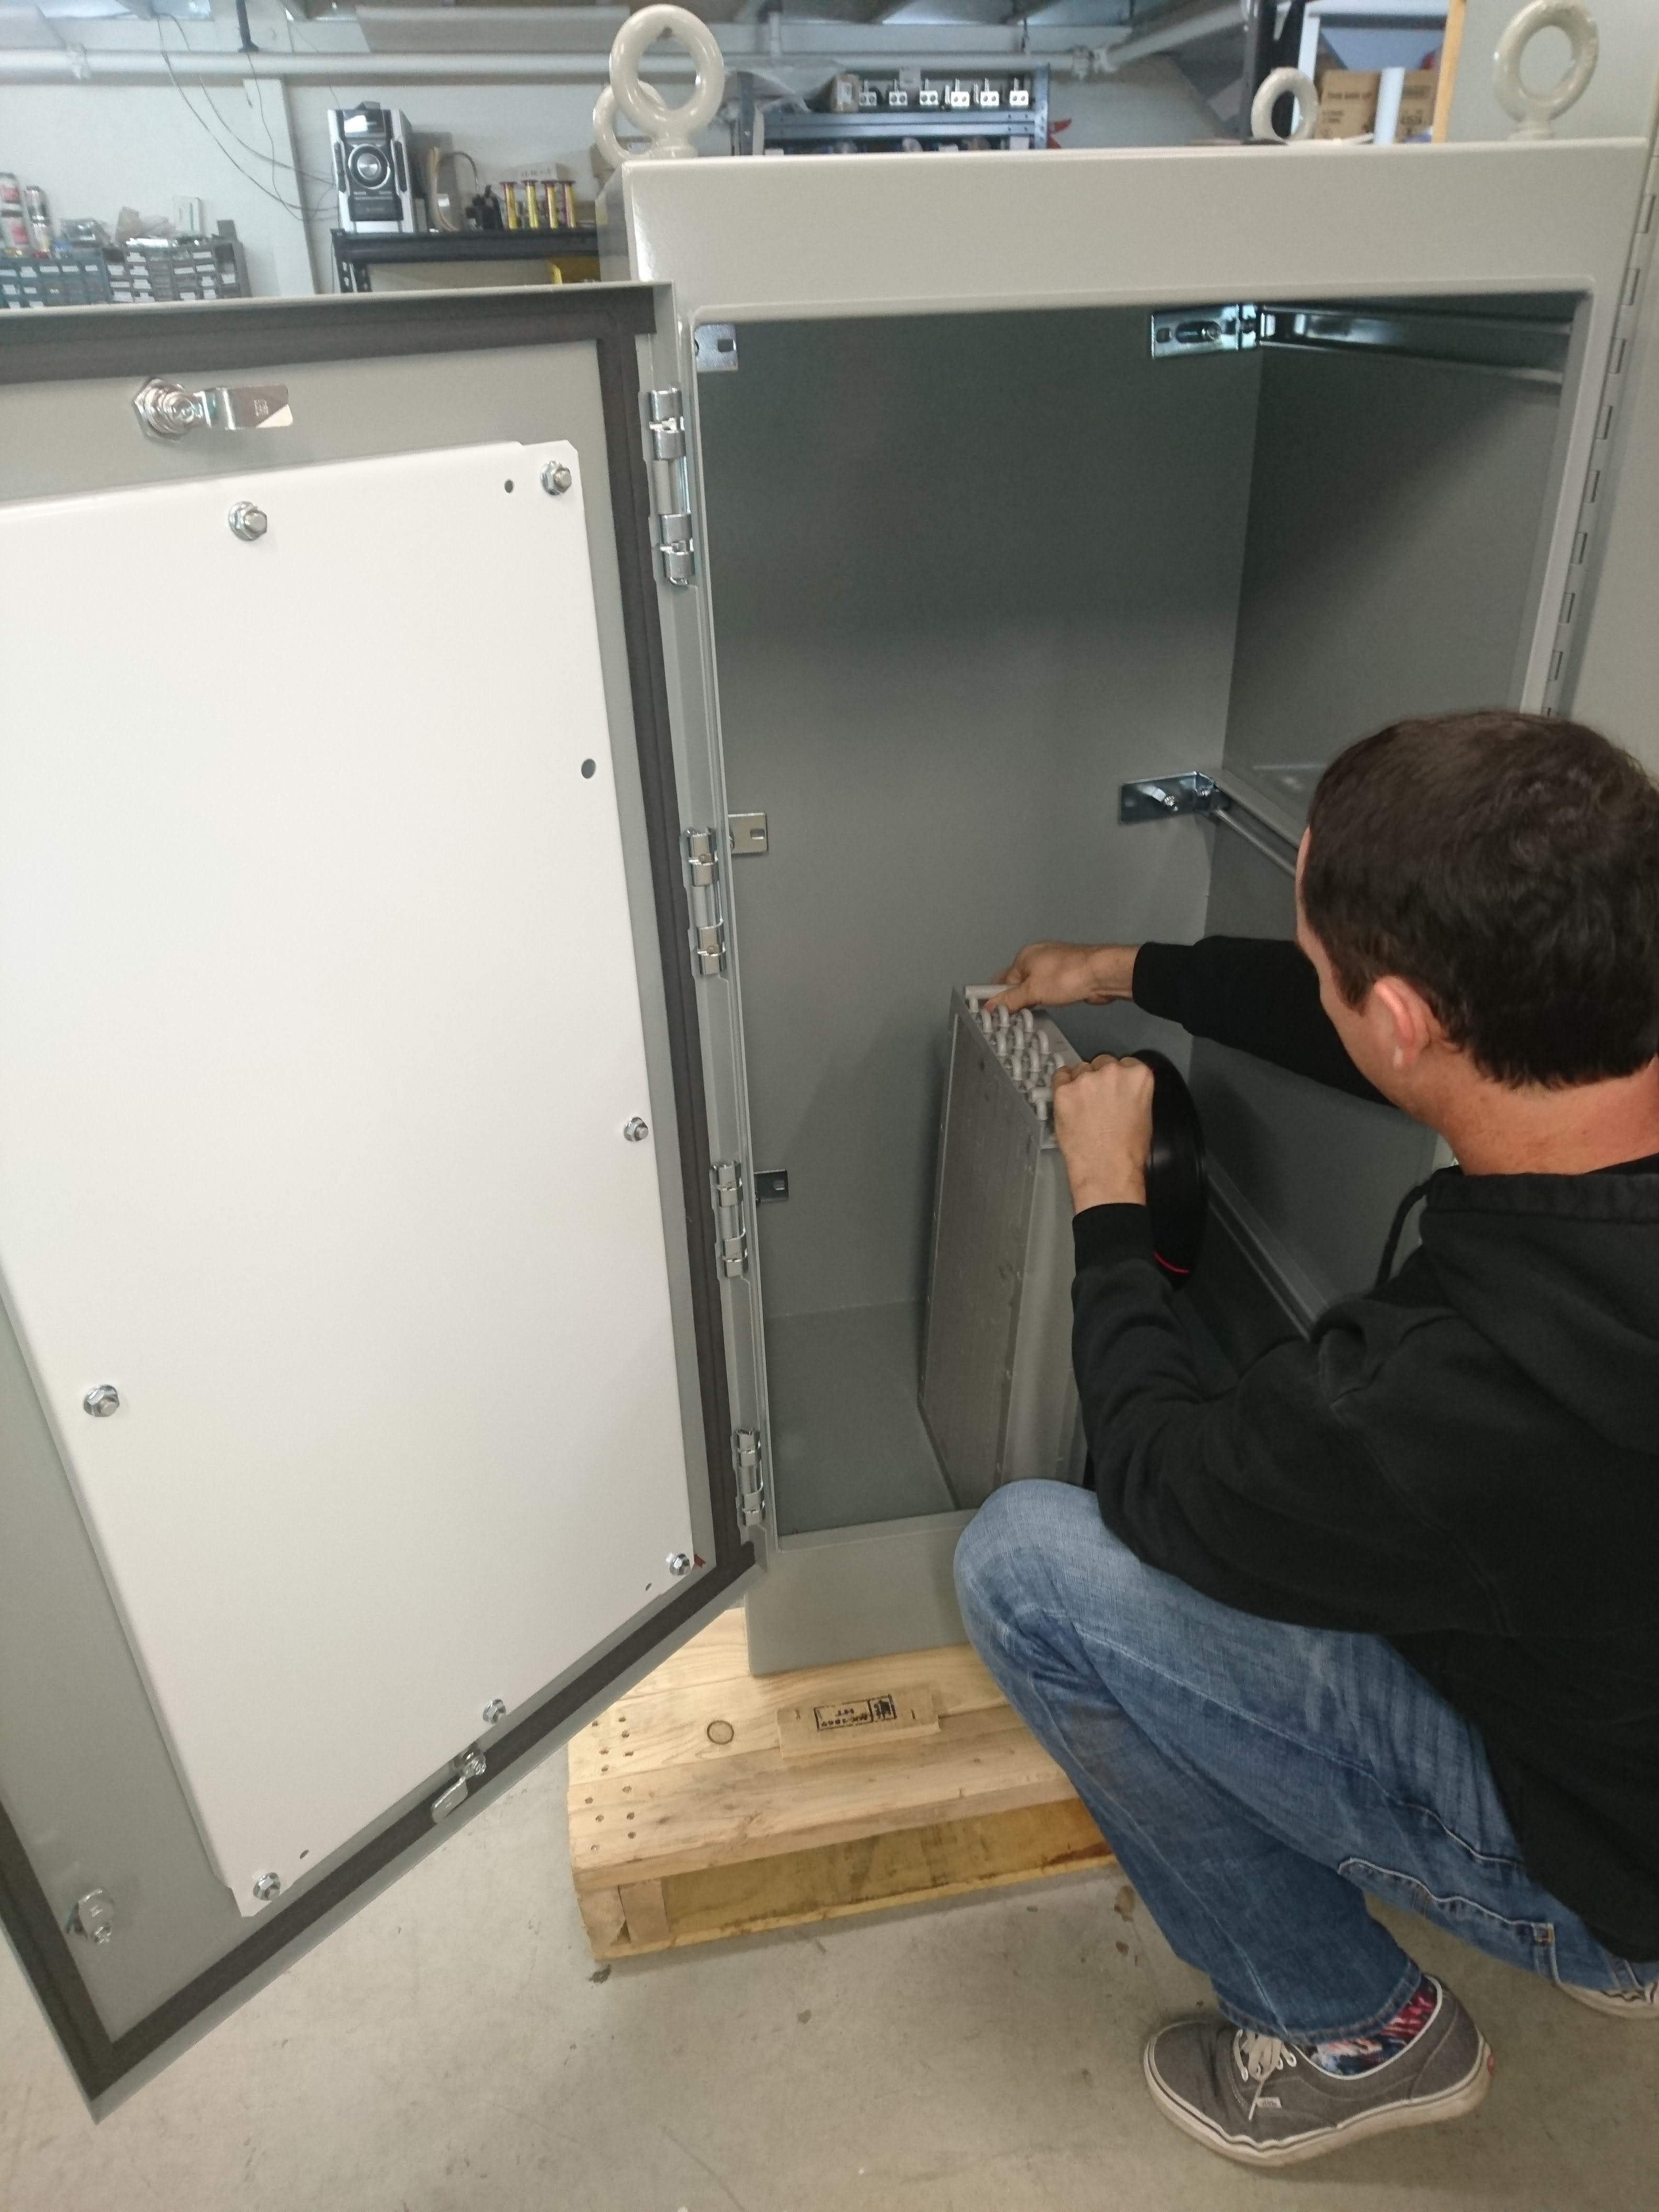

M1M3 Electrical Cabinet Assembly

Construction of the M1M3 Support System Cabinet at vendor Bit By Bit Controls in Tucson. When finished, this cabinet will house connections to the electrical power, communications, and sensors required to operate the M1M3 cell assembly.

Credit: Rubin Observatory/NSF/AURA